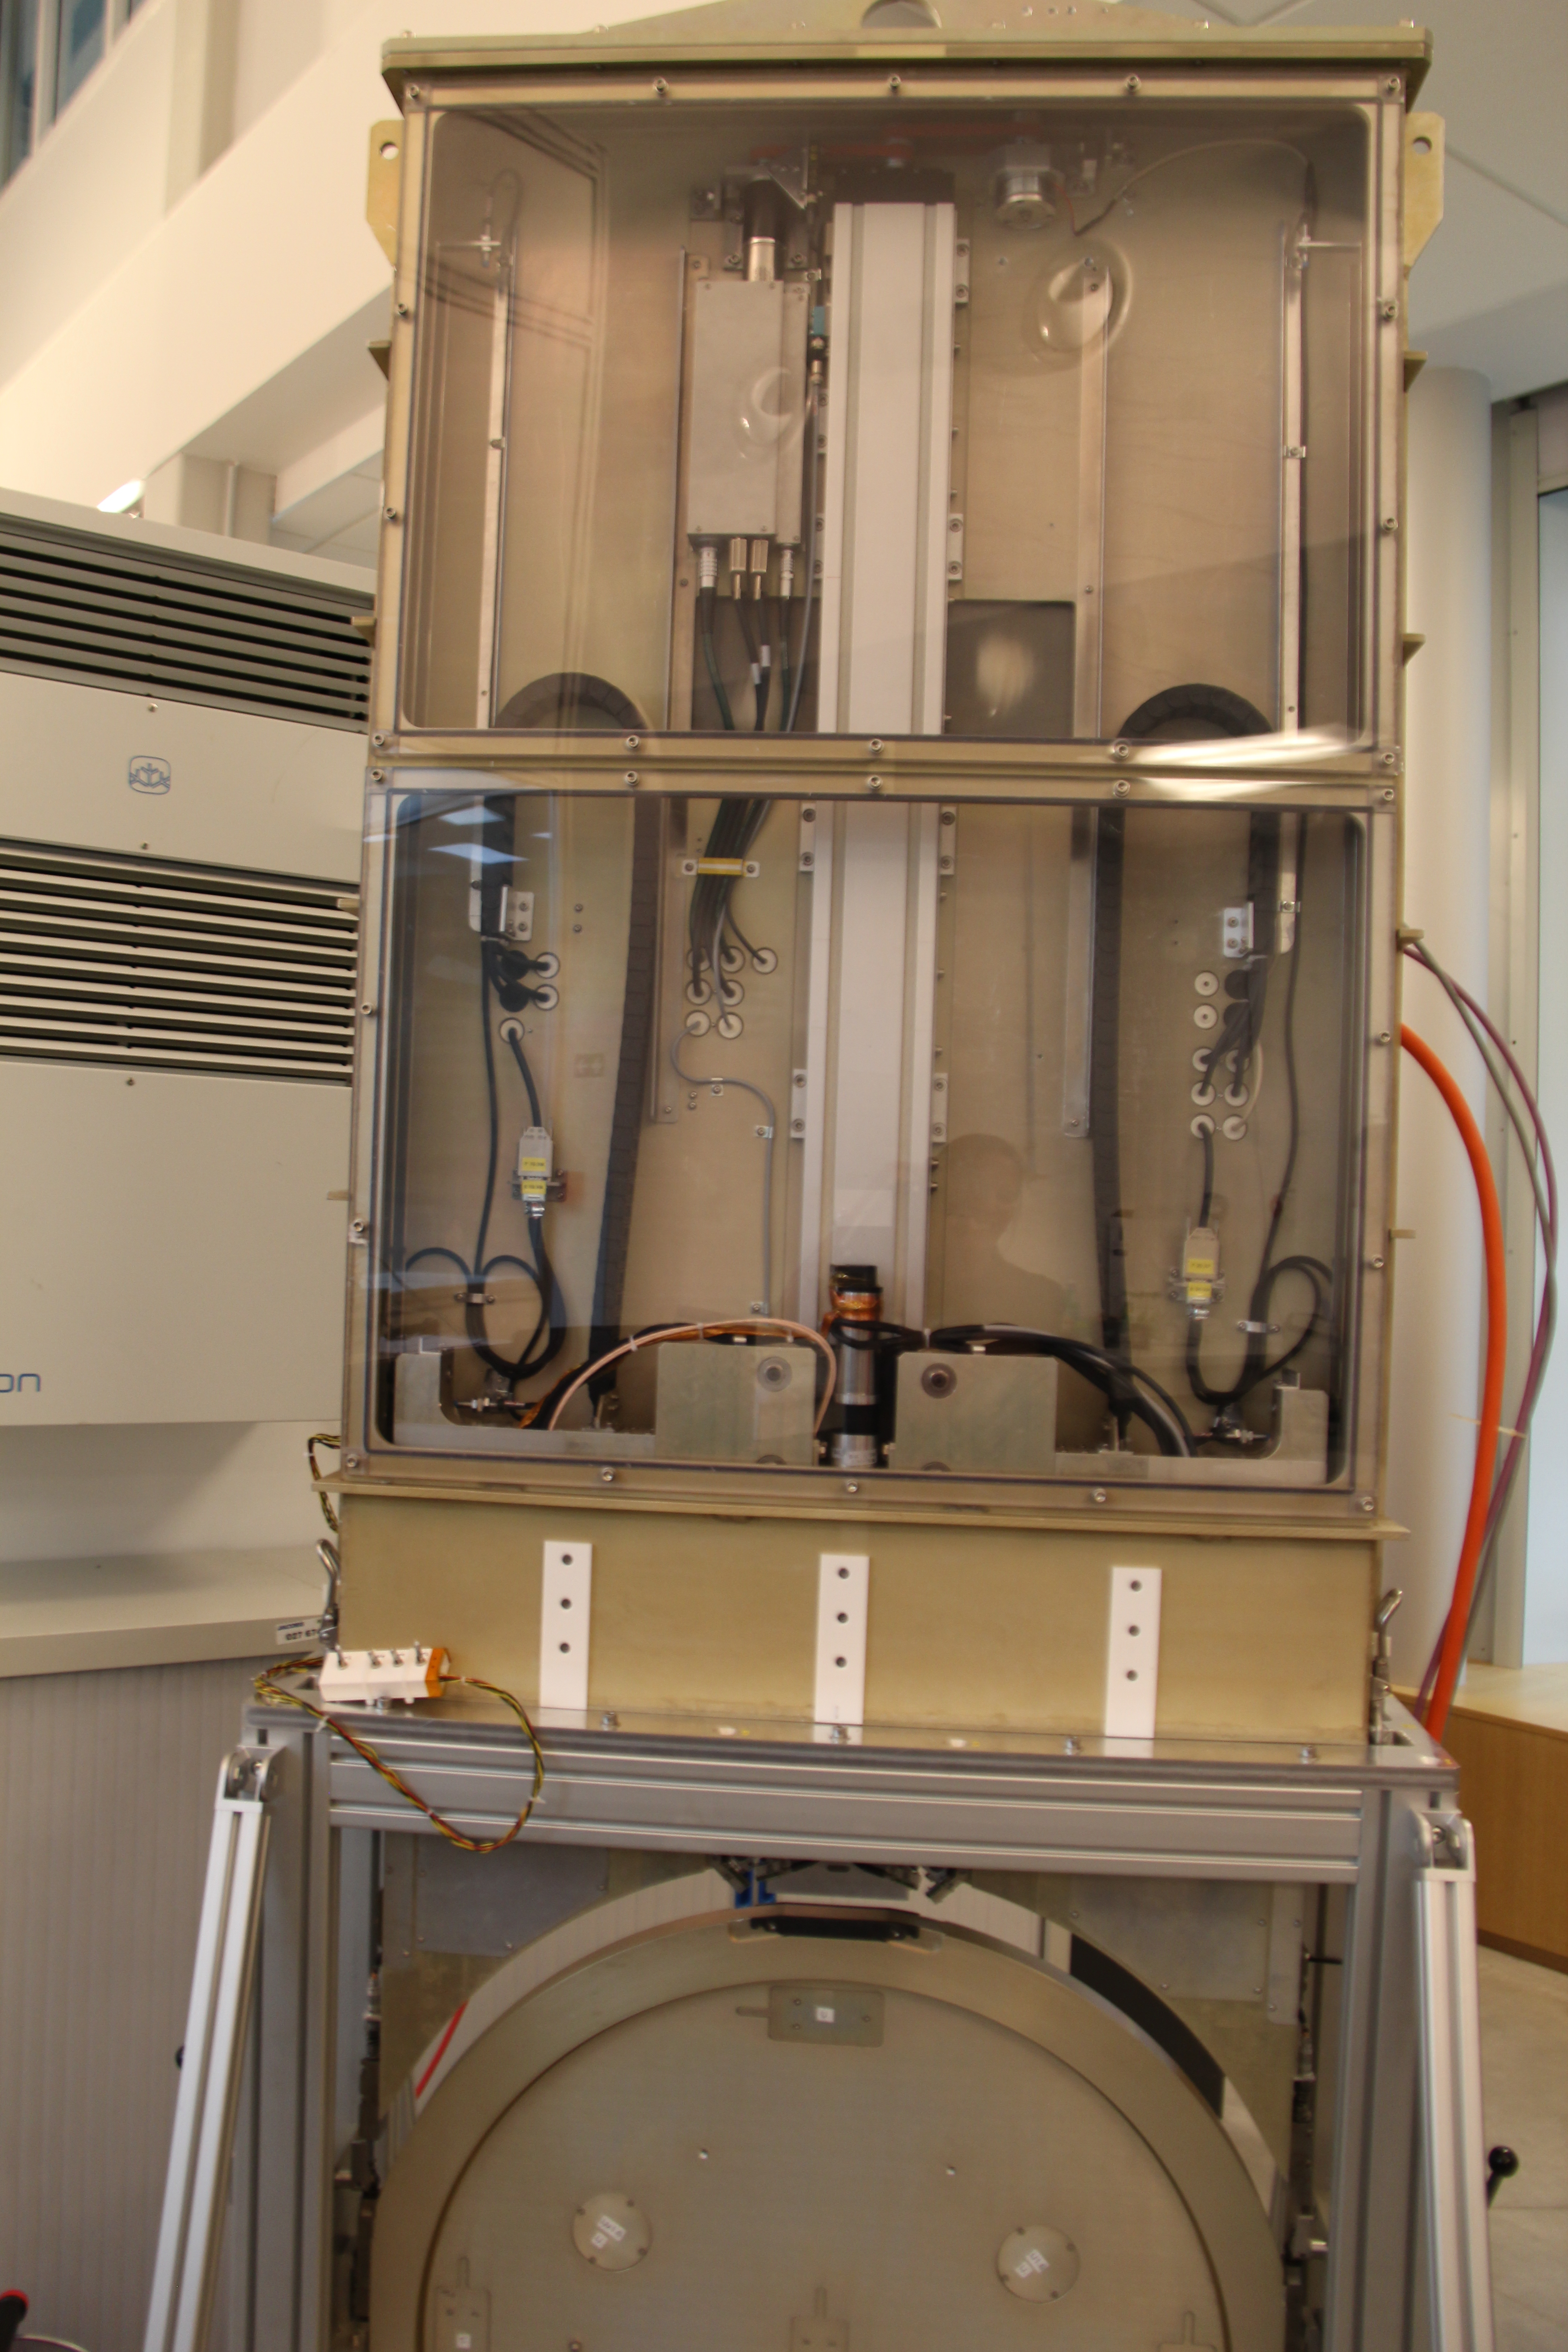

Filter Loader

Only five of the Camera's six filters will be used in the Camera on any given observing night, but during the day, the filter loader (featured in the photo to the right) can exchange one of these filters for a different one. The filter loader doesn't have to work as quickly as the auto-changer, but it must still handle the delicate filters carefully. Additionally, it's important that the inside of the filter loader be kept clean and free of dust. Two loaders and two auto-changers will be built; if one requires maintenance the other can be used so there's no disruption in activity.

Credit: Rubin Observatory/NSF/AURA